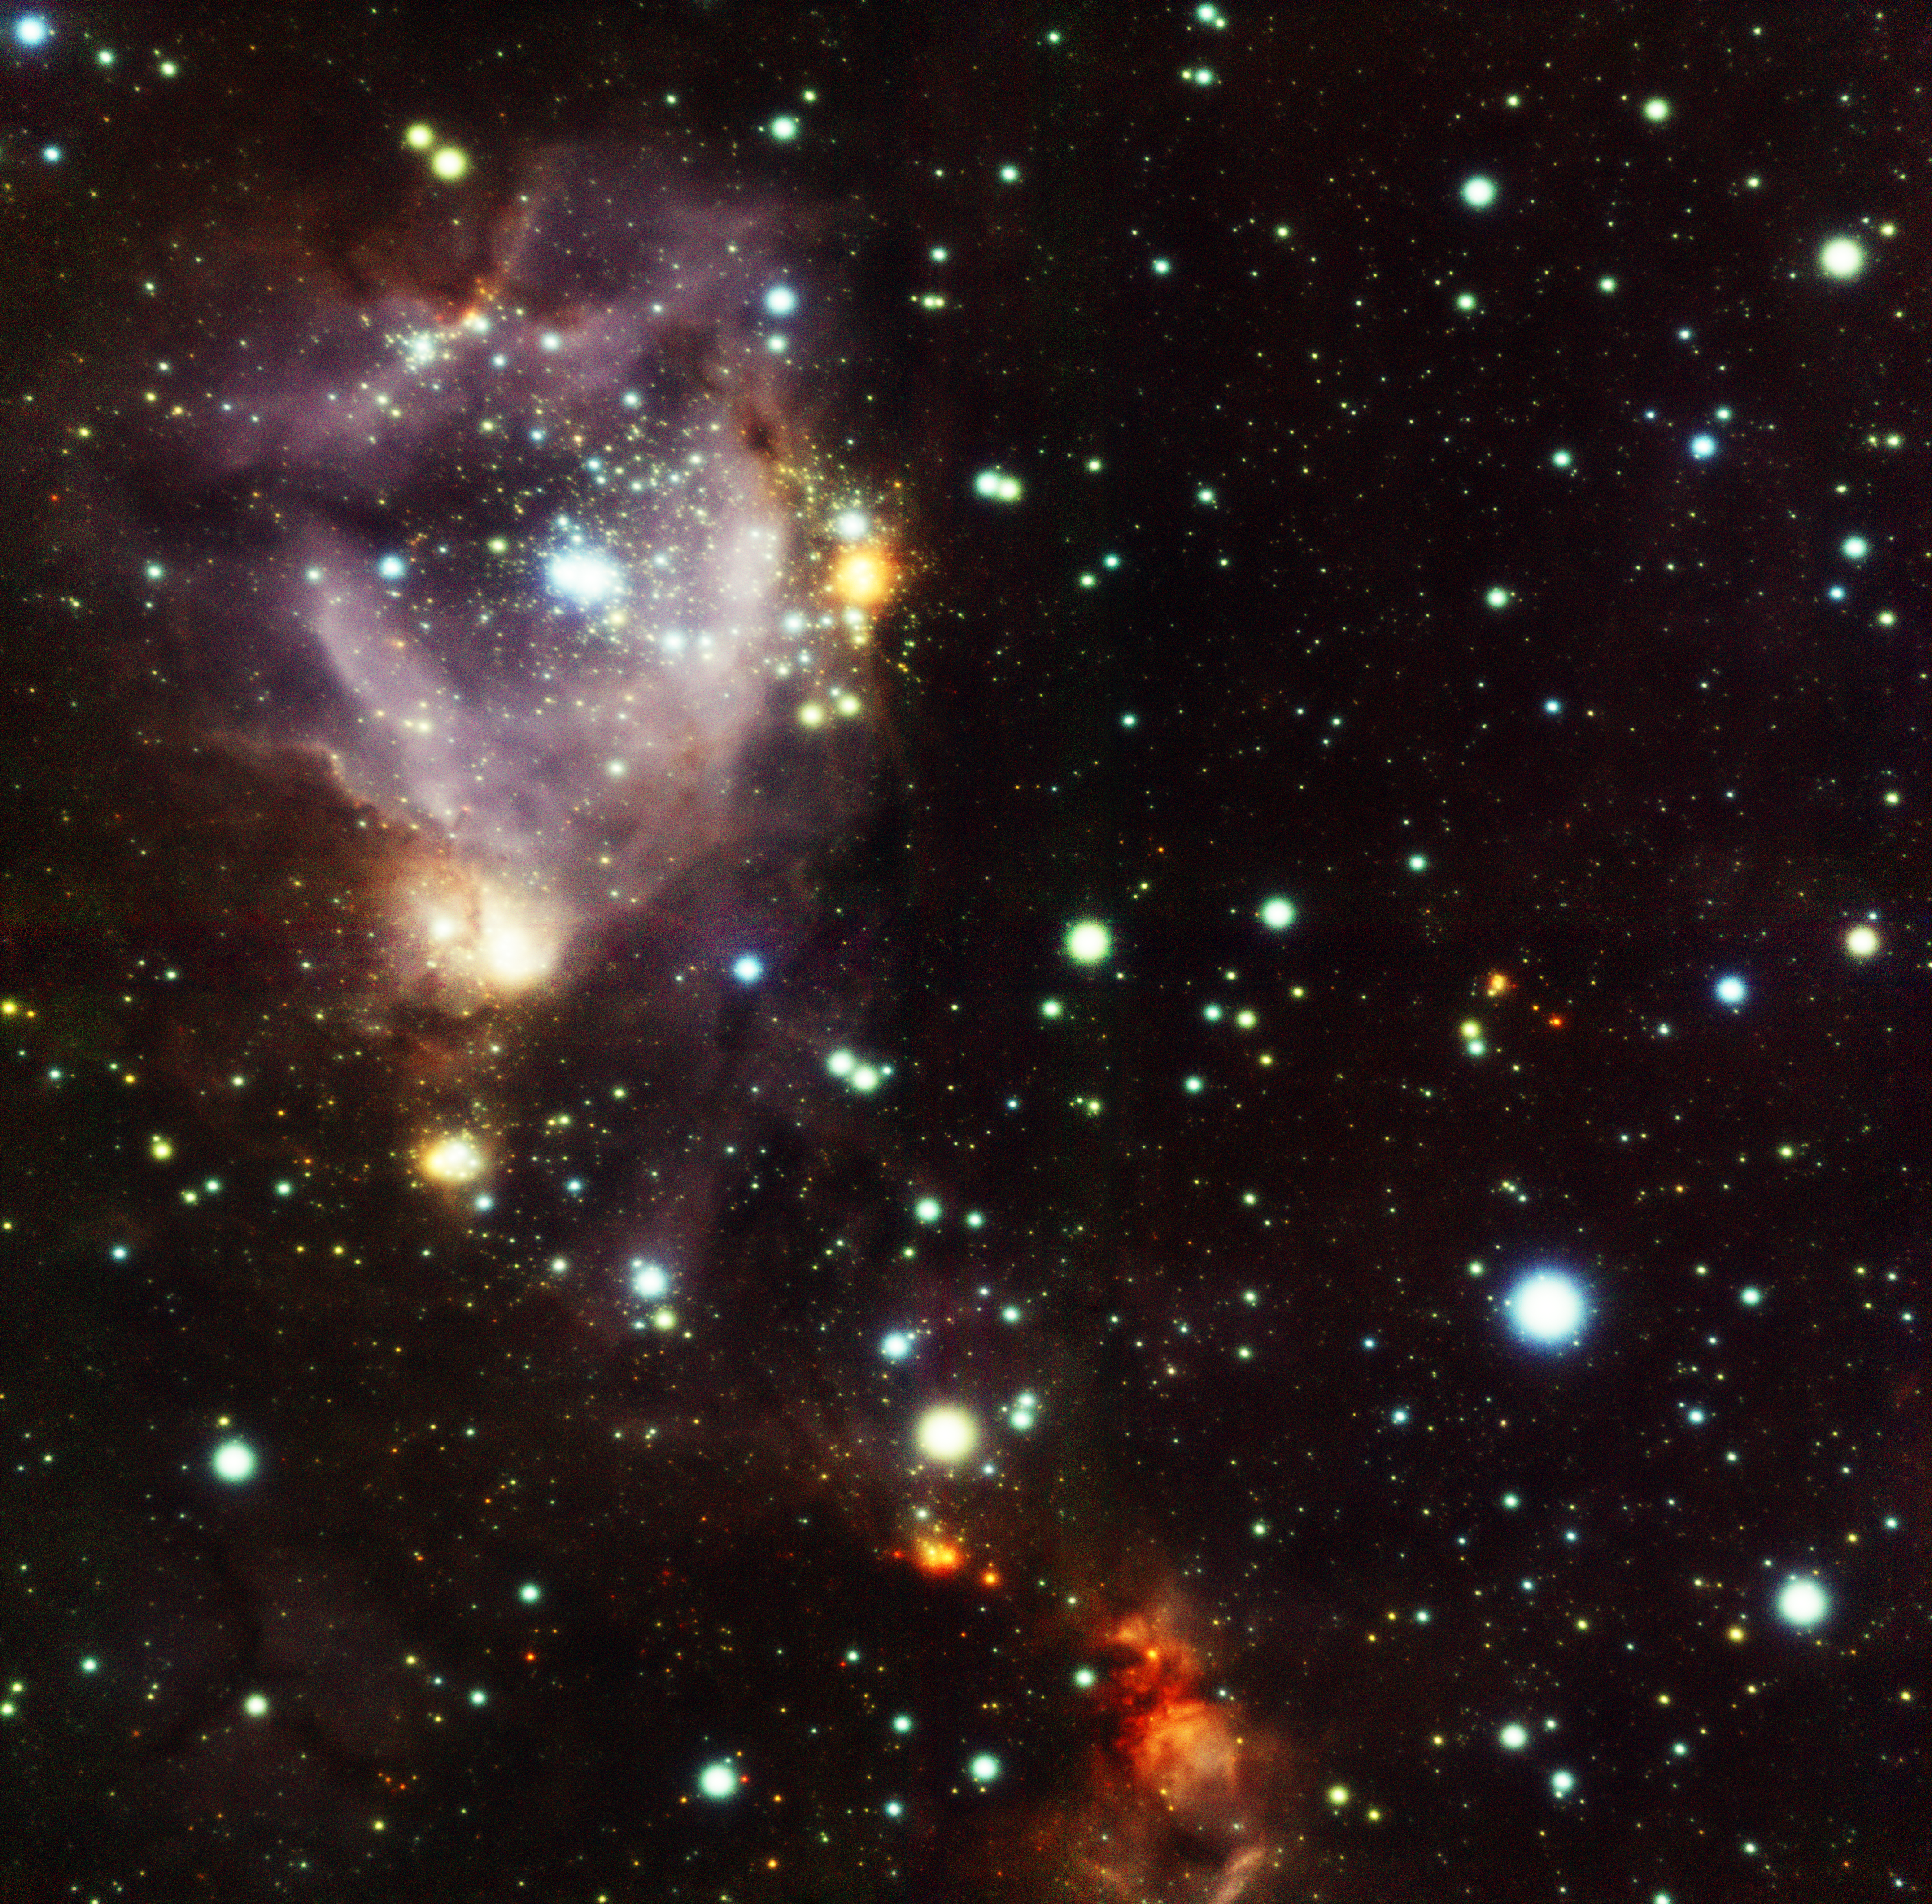

N159W GeMS/GSAOI Image

Gemini South GeMS/GSAOI near-infrared image of the N159W field in the Large Magellanic Cloud. Color composite image by Travis Rector, University of Alaska Anchorage. See Image Release for details Technical Details: The image spans 1.5 arcminutes across, resolves stars to about 0.09 arcseconds, and is a composite of three filters (J, H, and Ks). Integration (exposure) time for each filter was 25 minutes.

Credit: International Gemini Observatory/AURA